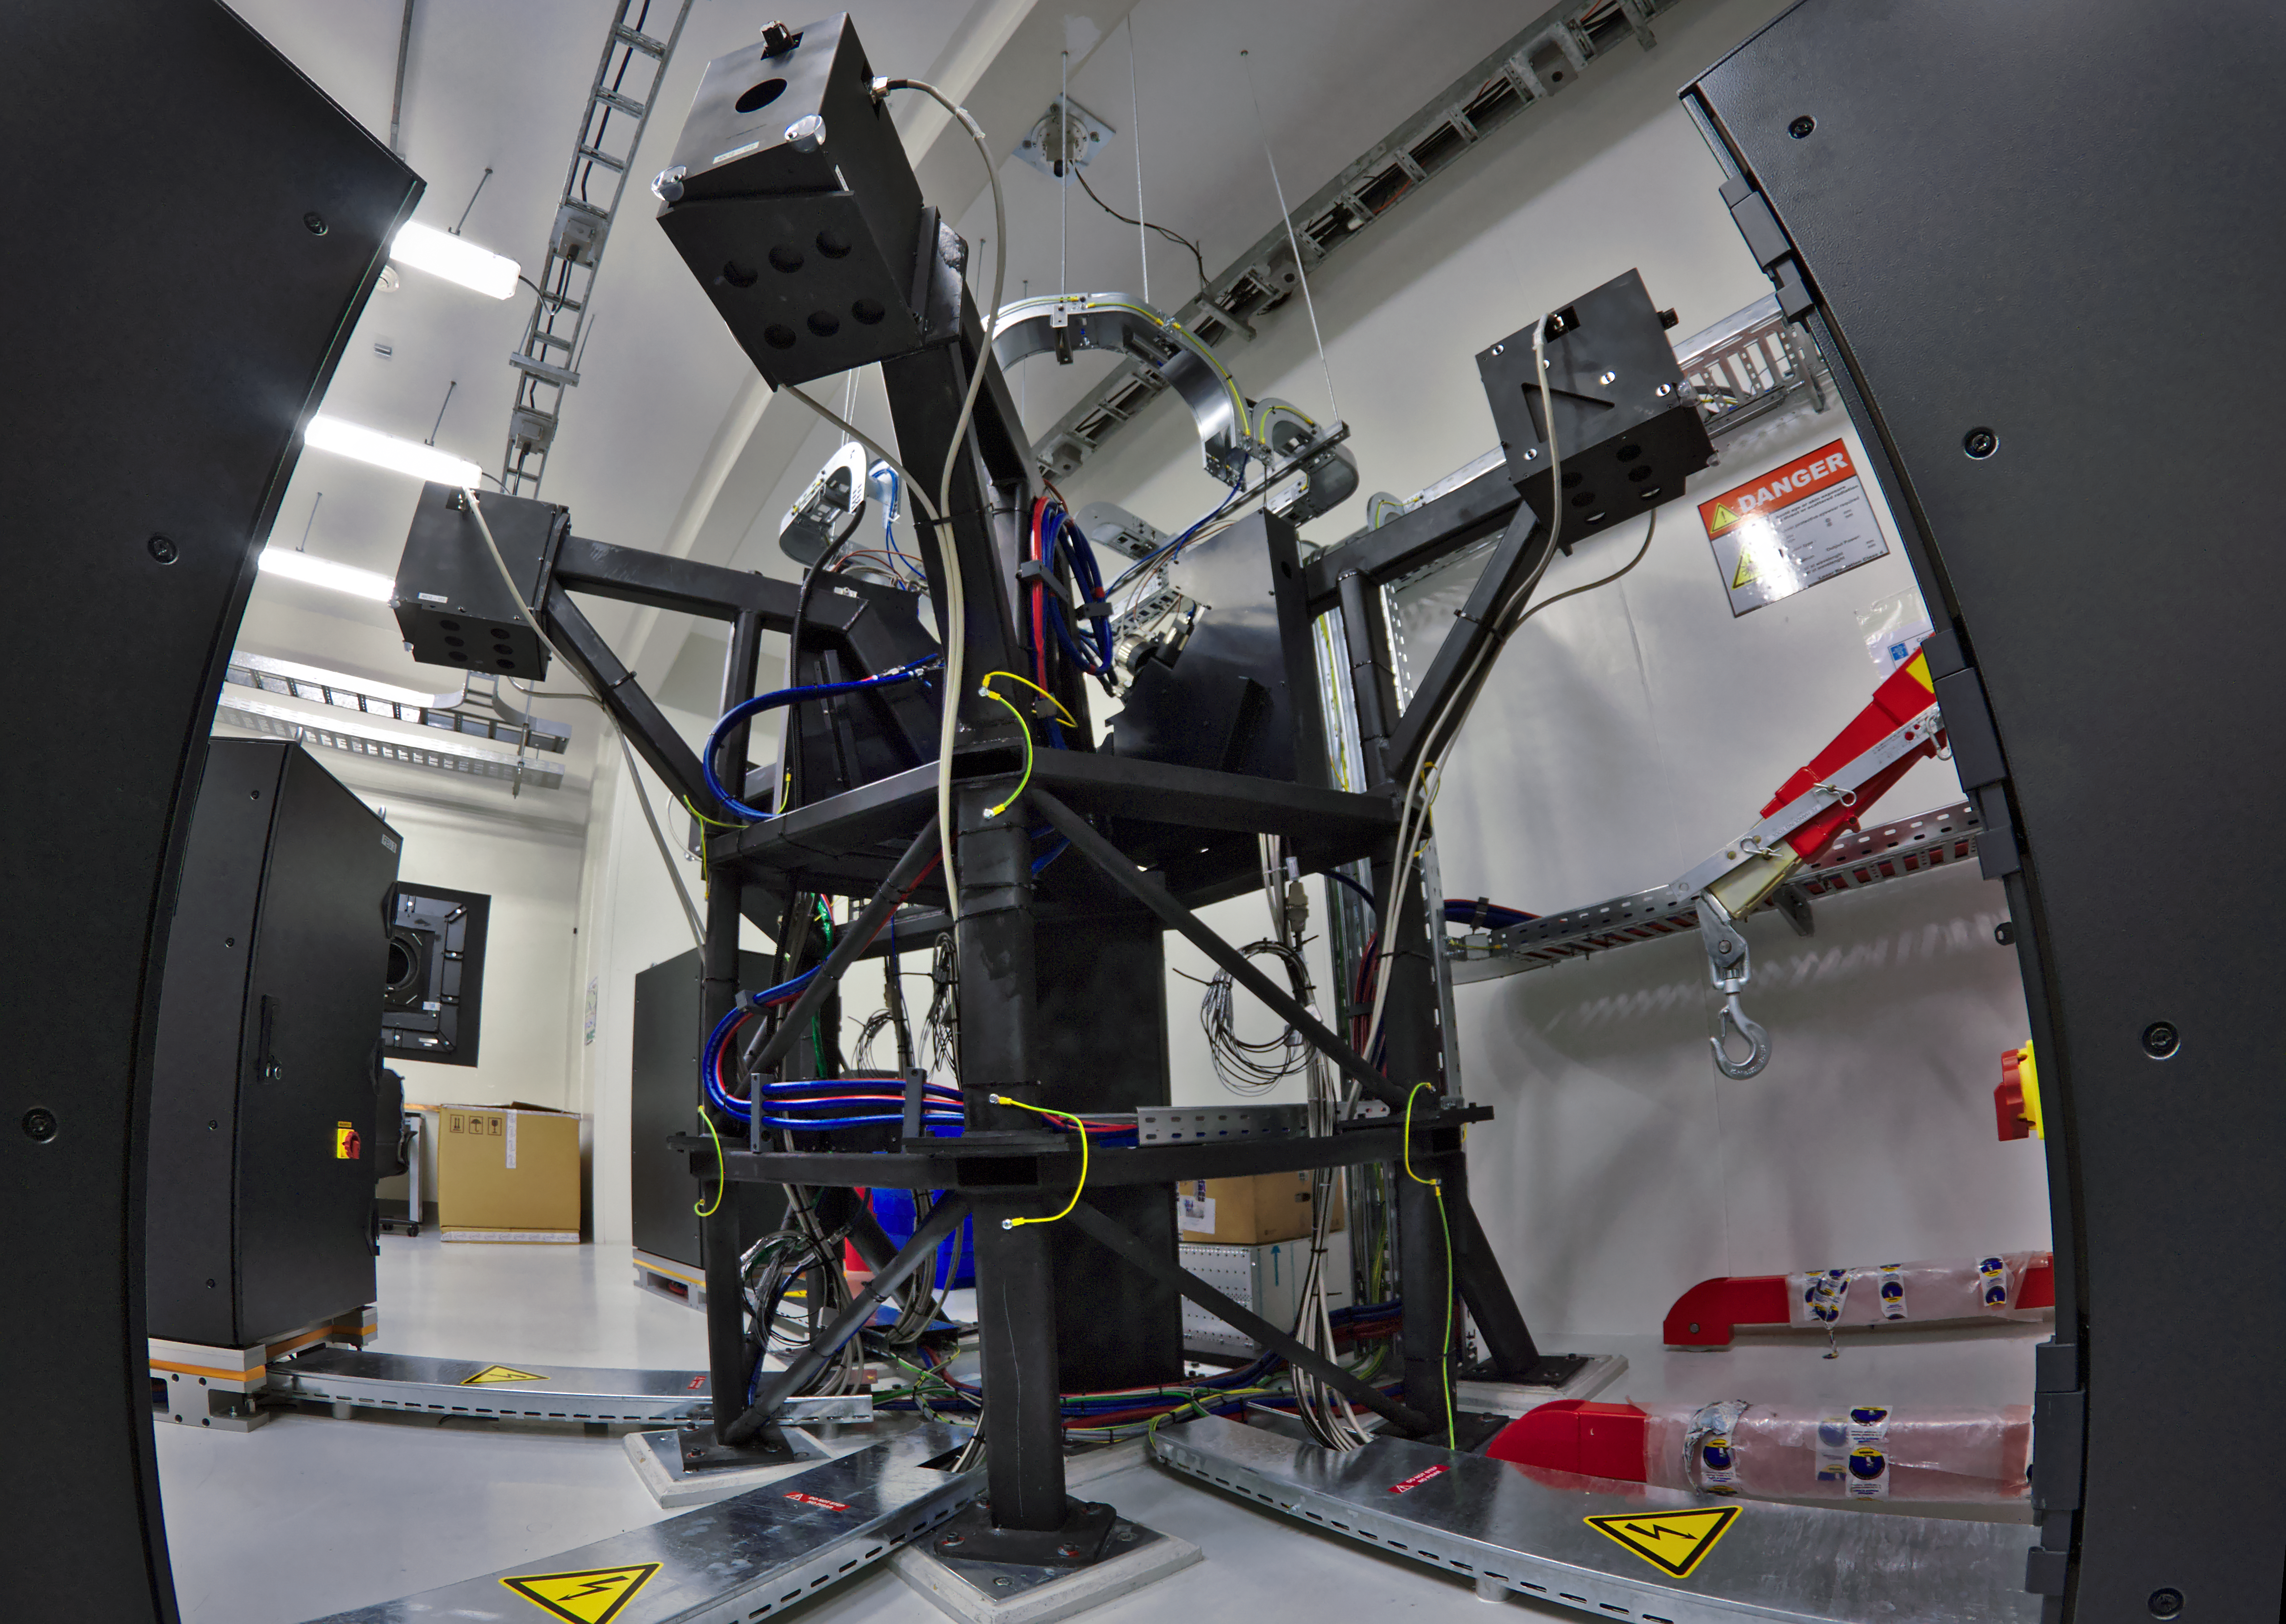

ESPRESSO achieves First Light: the front-end structure

The Echelle SPectrograph for Rocky Exoplanet and Stable Spectroscopic Observations (ESPRESSO) successfully made its first observations in November 2017. Installed on ESO’s Very Large Telescope (VLT) in Chile, ESPRESSO will search for exoplanets with unprecedented precision by looking at the minuscule changes in the properties of light coming from their host stars. For the first time ever, an instrument will be able to sum up the light from all four VLT telescopes and achieve the light collecting power of a 16-metre telescope.

This picture shows the front-end structure where the light beams coming from the four VLT Unit Telescopes are brought together and fed into fibres, which in turn deliver the light to the spectrograph itself in another room.

Credit: Giorgio Calderone, INAF Trieste